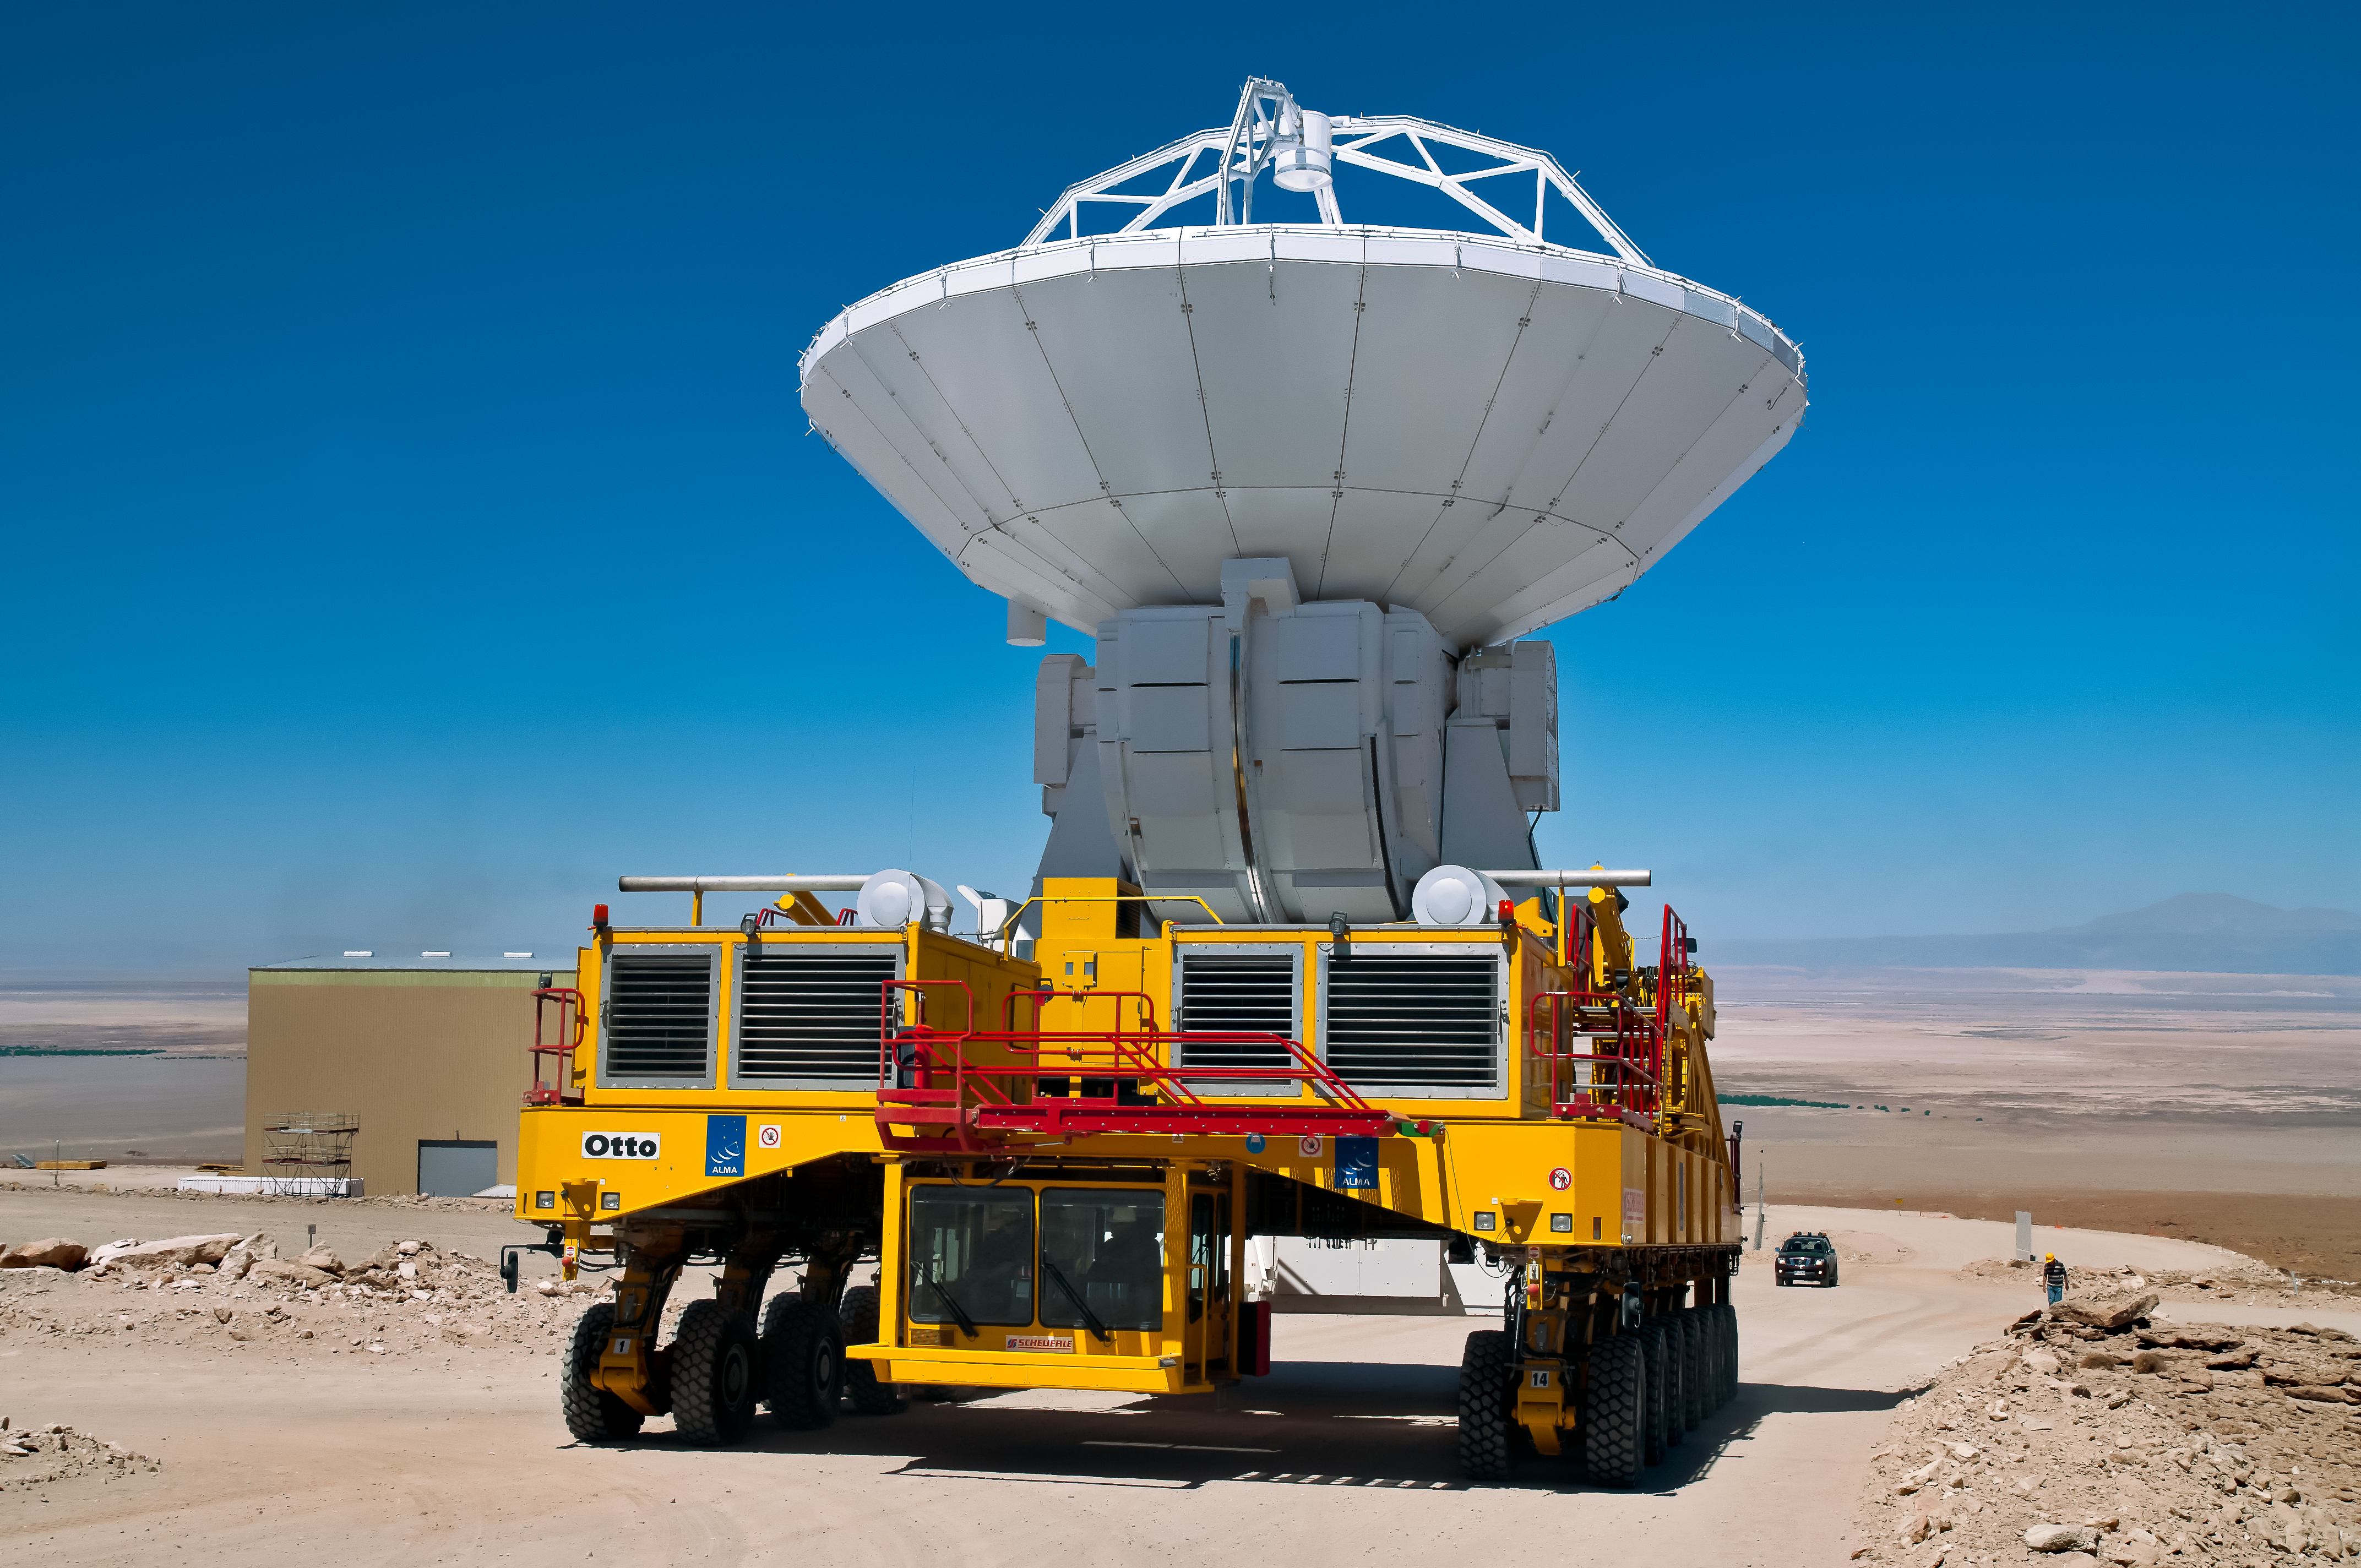

Heavy lifting

The ALMA transporters Otto is carrying an ALMA antenna.

Credit: A. Caproni/ESO